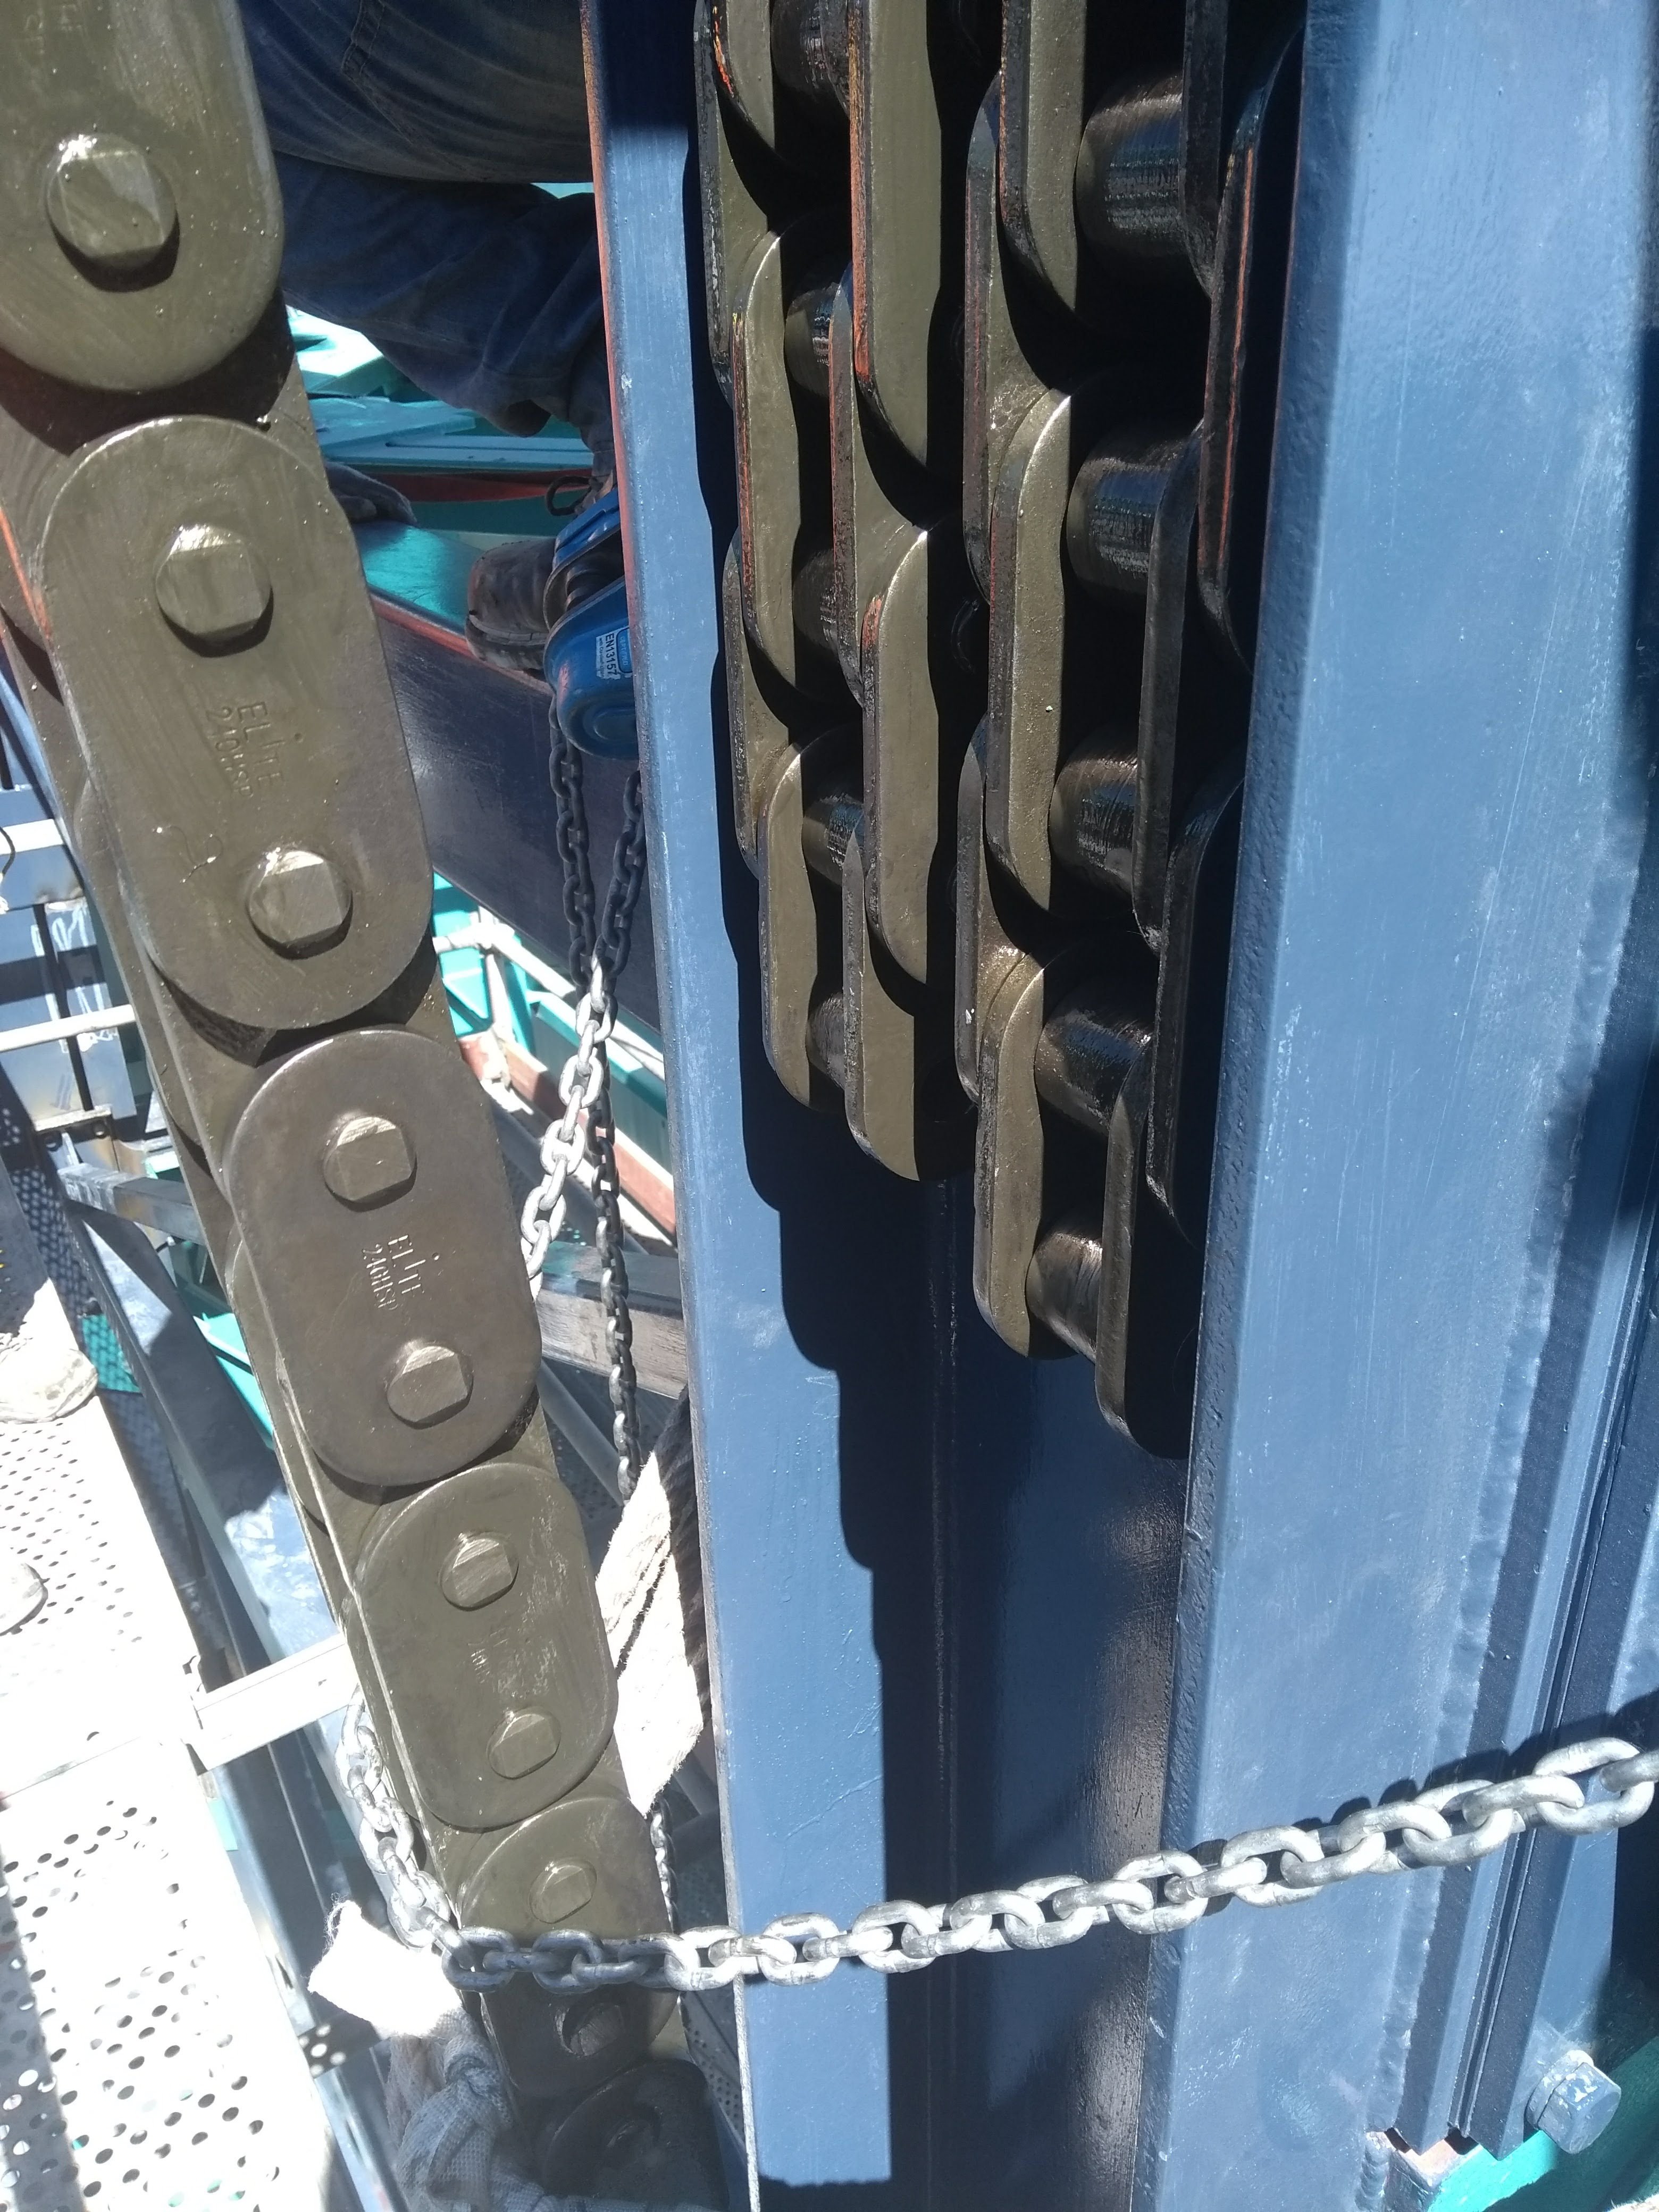

Vertical Lift Chain Installation

On Cerro Pachón, installation of the chains for the vertical platform lift on the Summit Facility building has begun. The lift, custom-manufactured for LSST by Pflow Industries, will be used to raise and lower heavy equipment, including the LSST mirrors and Camera, between levels as needed for installation and maintenance.

Credit: Rubin Observatory/NSF/AURA